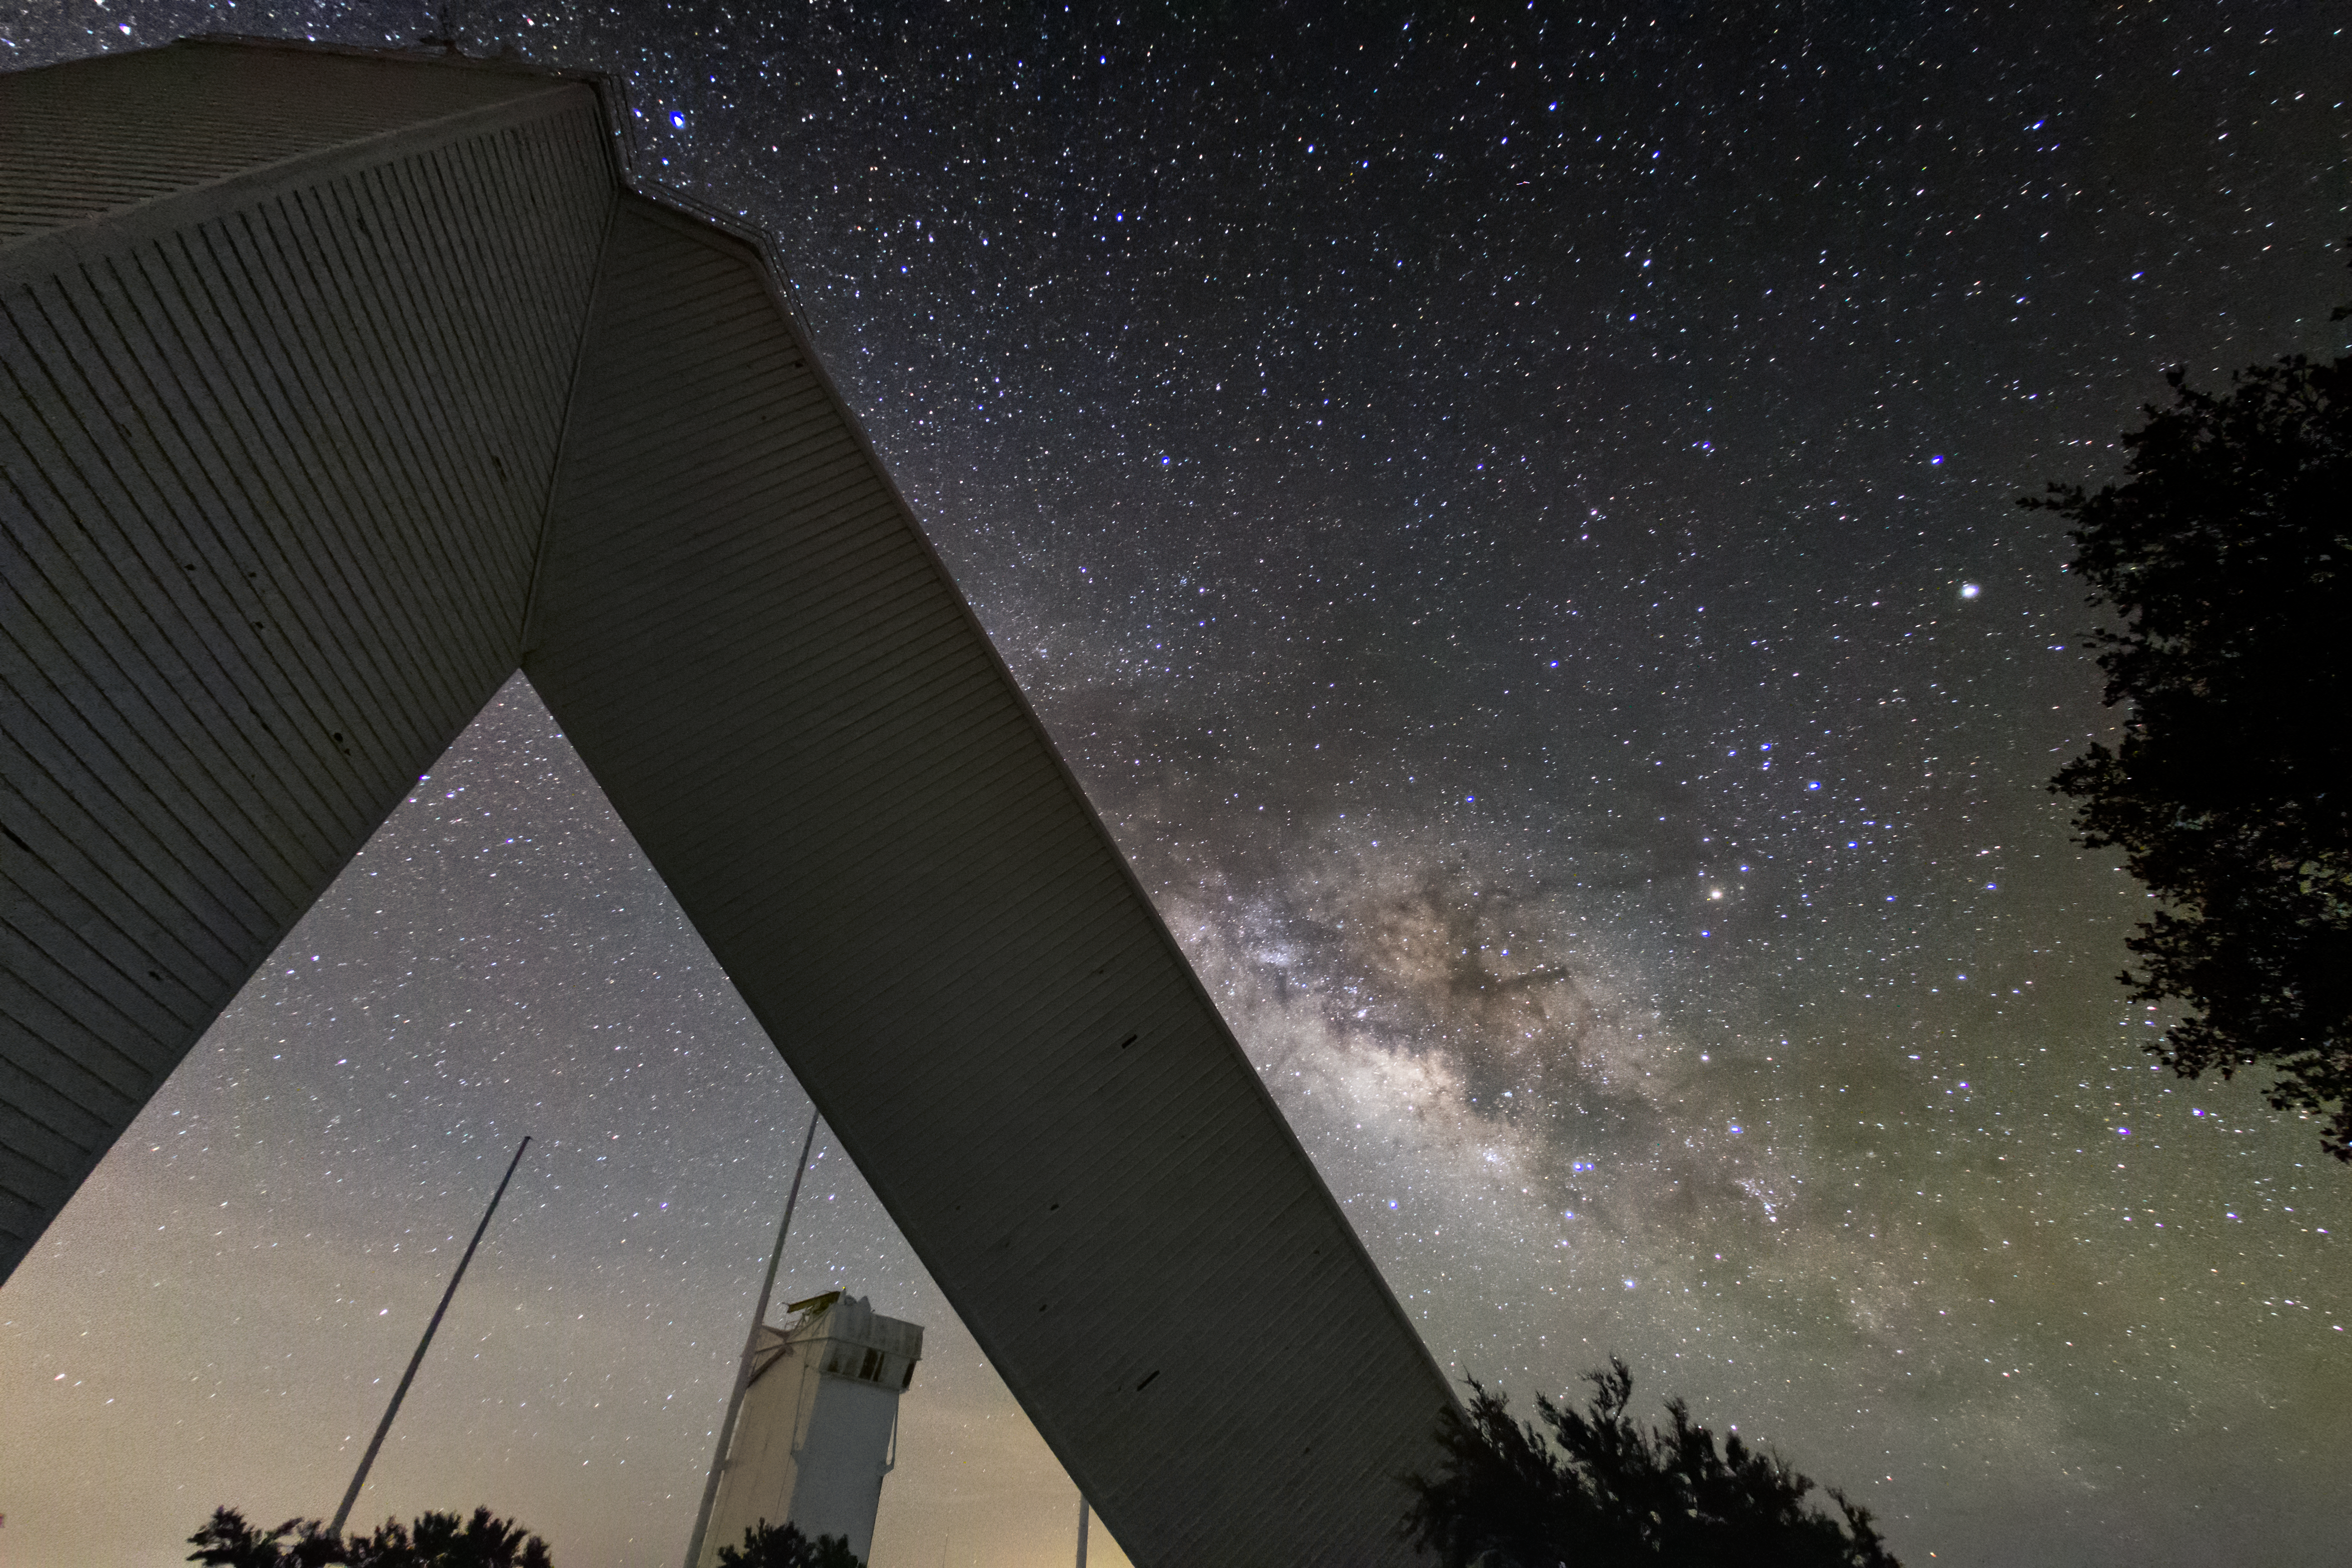

Milky Way behind the McMath-Pierce Solar Telescope

View of the Milky Way from below the McMath-Pierce Solar Telescope

Credit: R. Sparks/NOIRLab/NSF/AURA